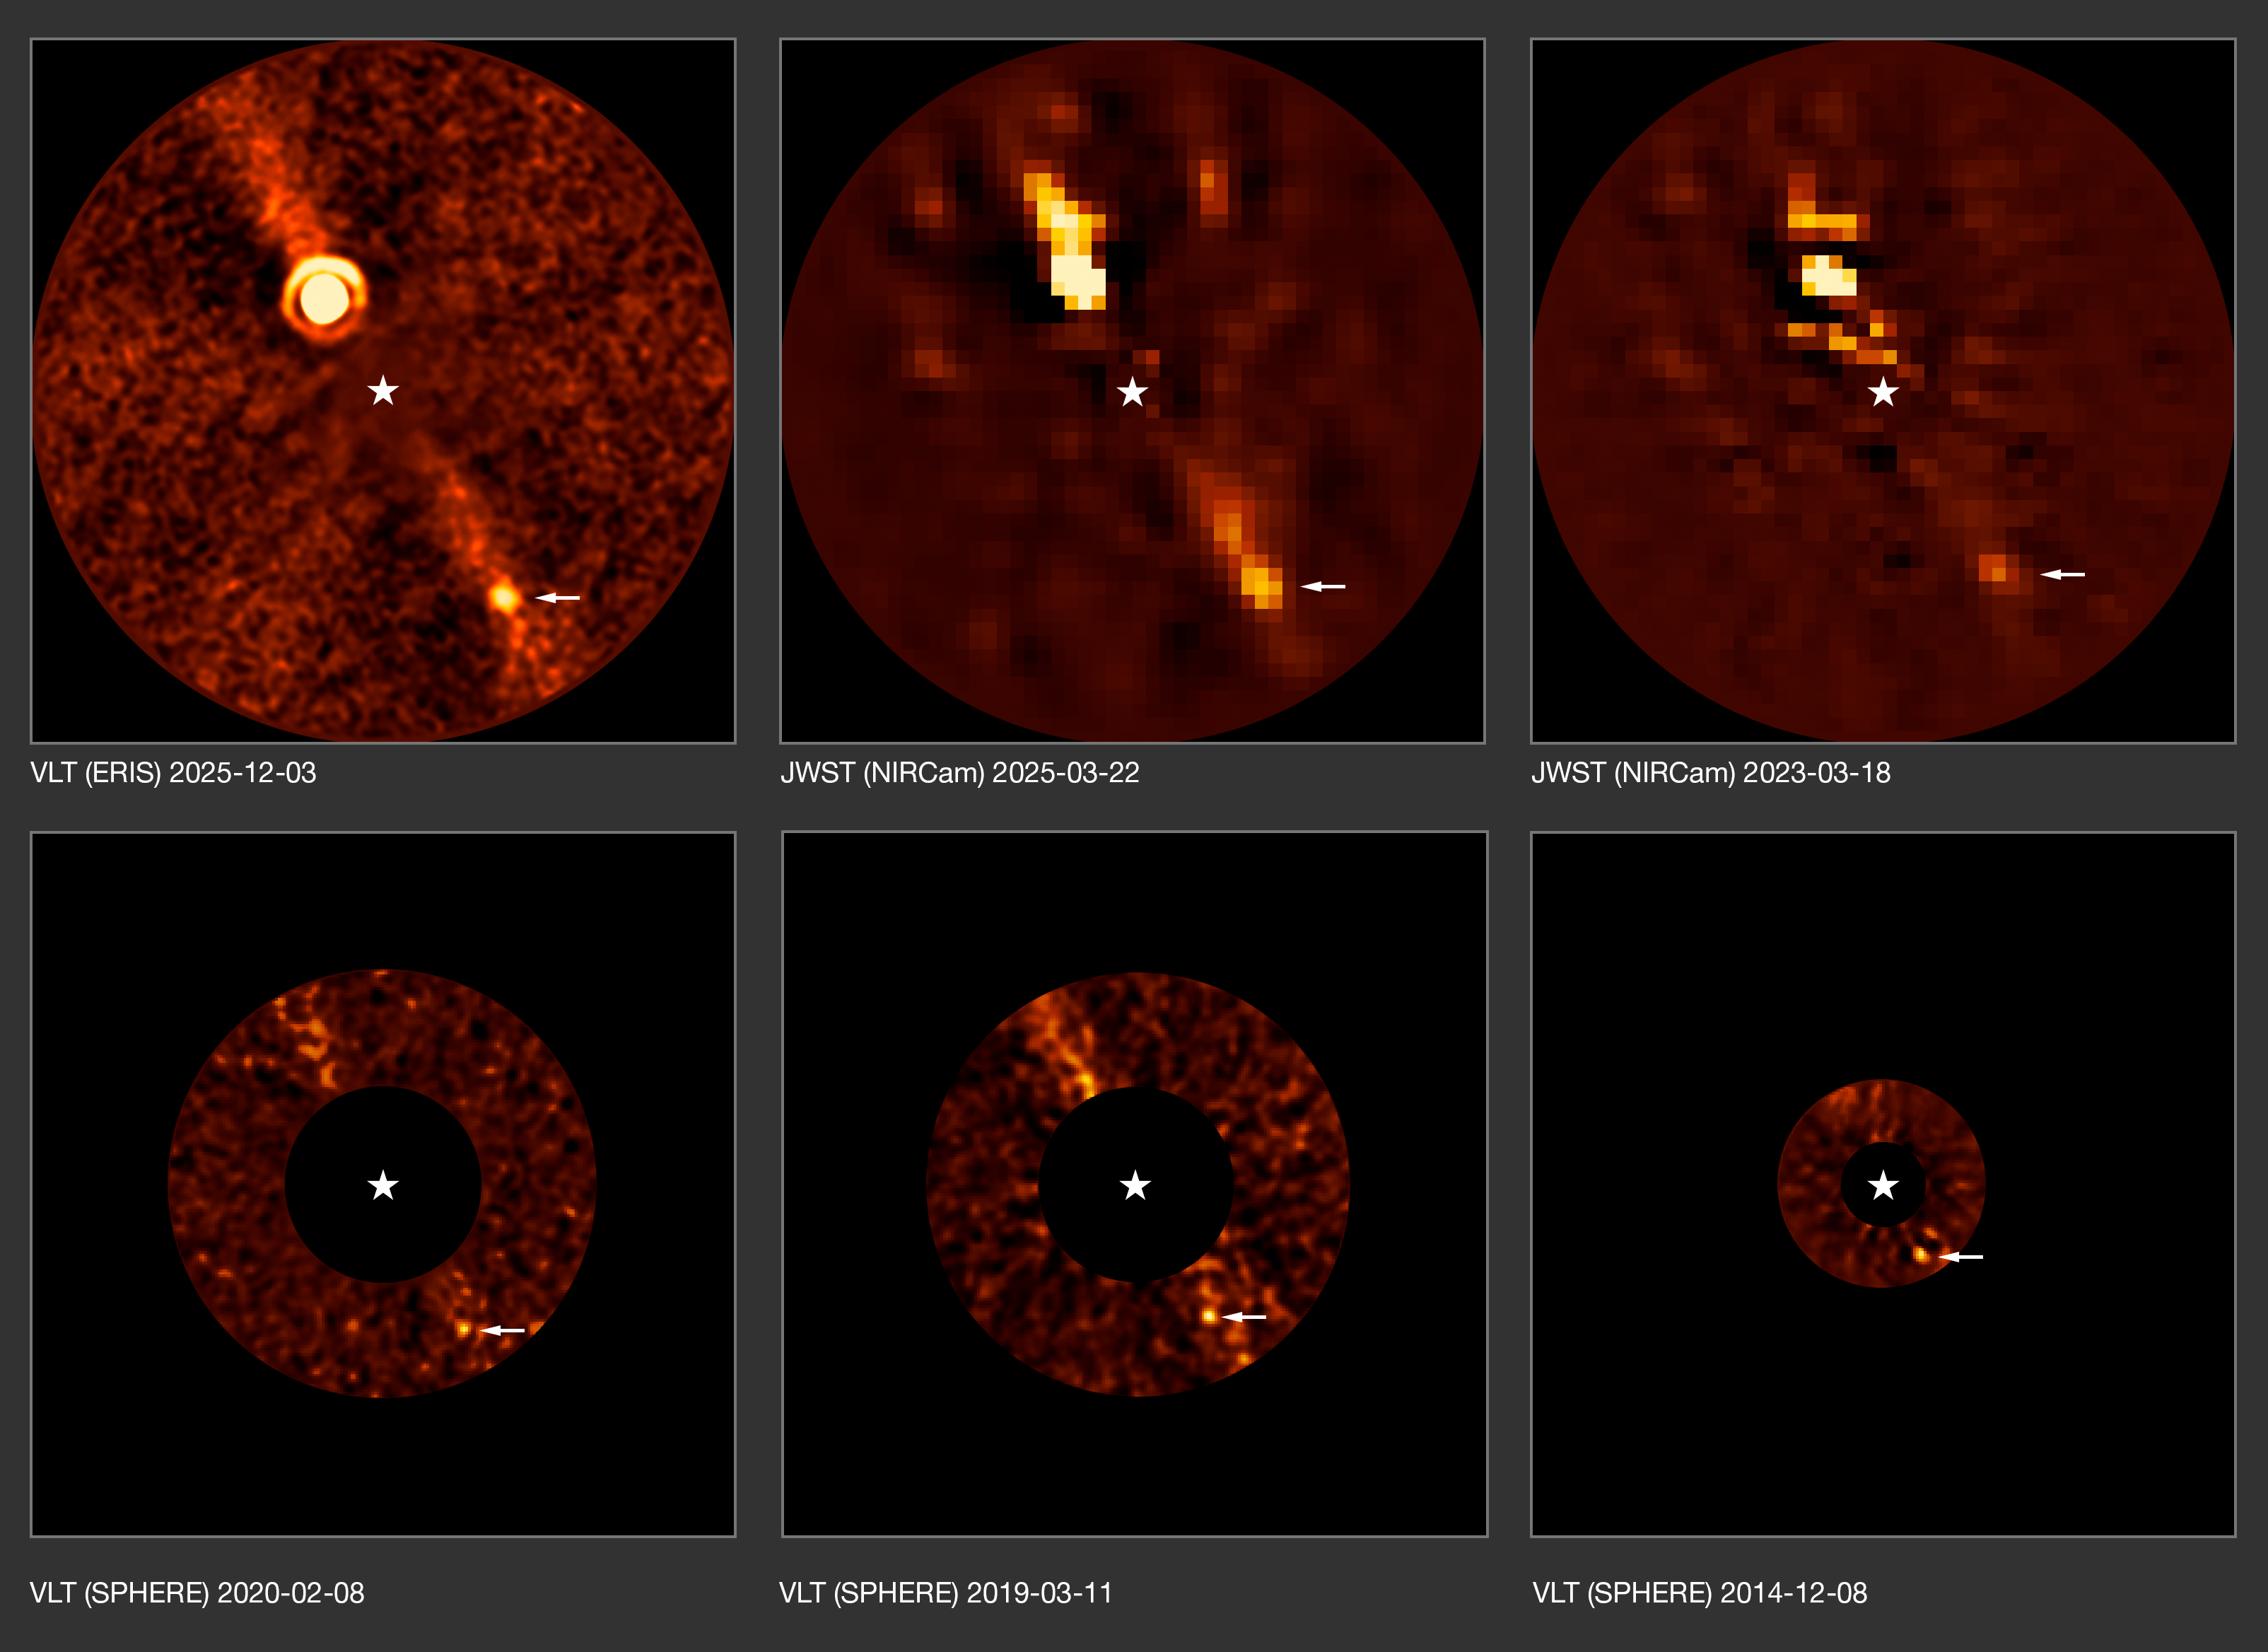

The Beta Pictoris d exoplanet observed over the years

This series of images shows observations of the exoplanet Beta Pictoris d over more than a decade. This planet was first discovered using the ERIS instrument on ESO’s Very Large Telescope (VLT). Astronomers were then able to find it in archival data taken with the SPHERE instrument, also at the VLT, and the NASA/ESA/CSA James Webb Space Telescope.

The new planet, marked with an arrow, is the third planet discovered around the star Beta Pictoris. The other two planets are Beta Pictoris b ––the brighter spot seen in the top three images–– and Beta Pictoris c, not seen here as it orbits much closer to the star.

The star itself is not visible here: in the ERIS image it was subtracted when processing the data, whereas in the JWST and SPHERE images it was blocked with a special mask.

As time goes by the planets orbit around the star, and their position on these images changes. In the 2014 observations, planets d and b appeared almost exactly aligned as seen from Earth. It was only after removing the light of planet b that the much fainter planet d could be seen.

The diffuse diagonal band in these images is a debris disc around the star, seen here edge-on, the leftover material of planetary formation.

Credit: ESO/B. Sutlieff, M. Bonse et al.